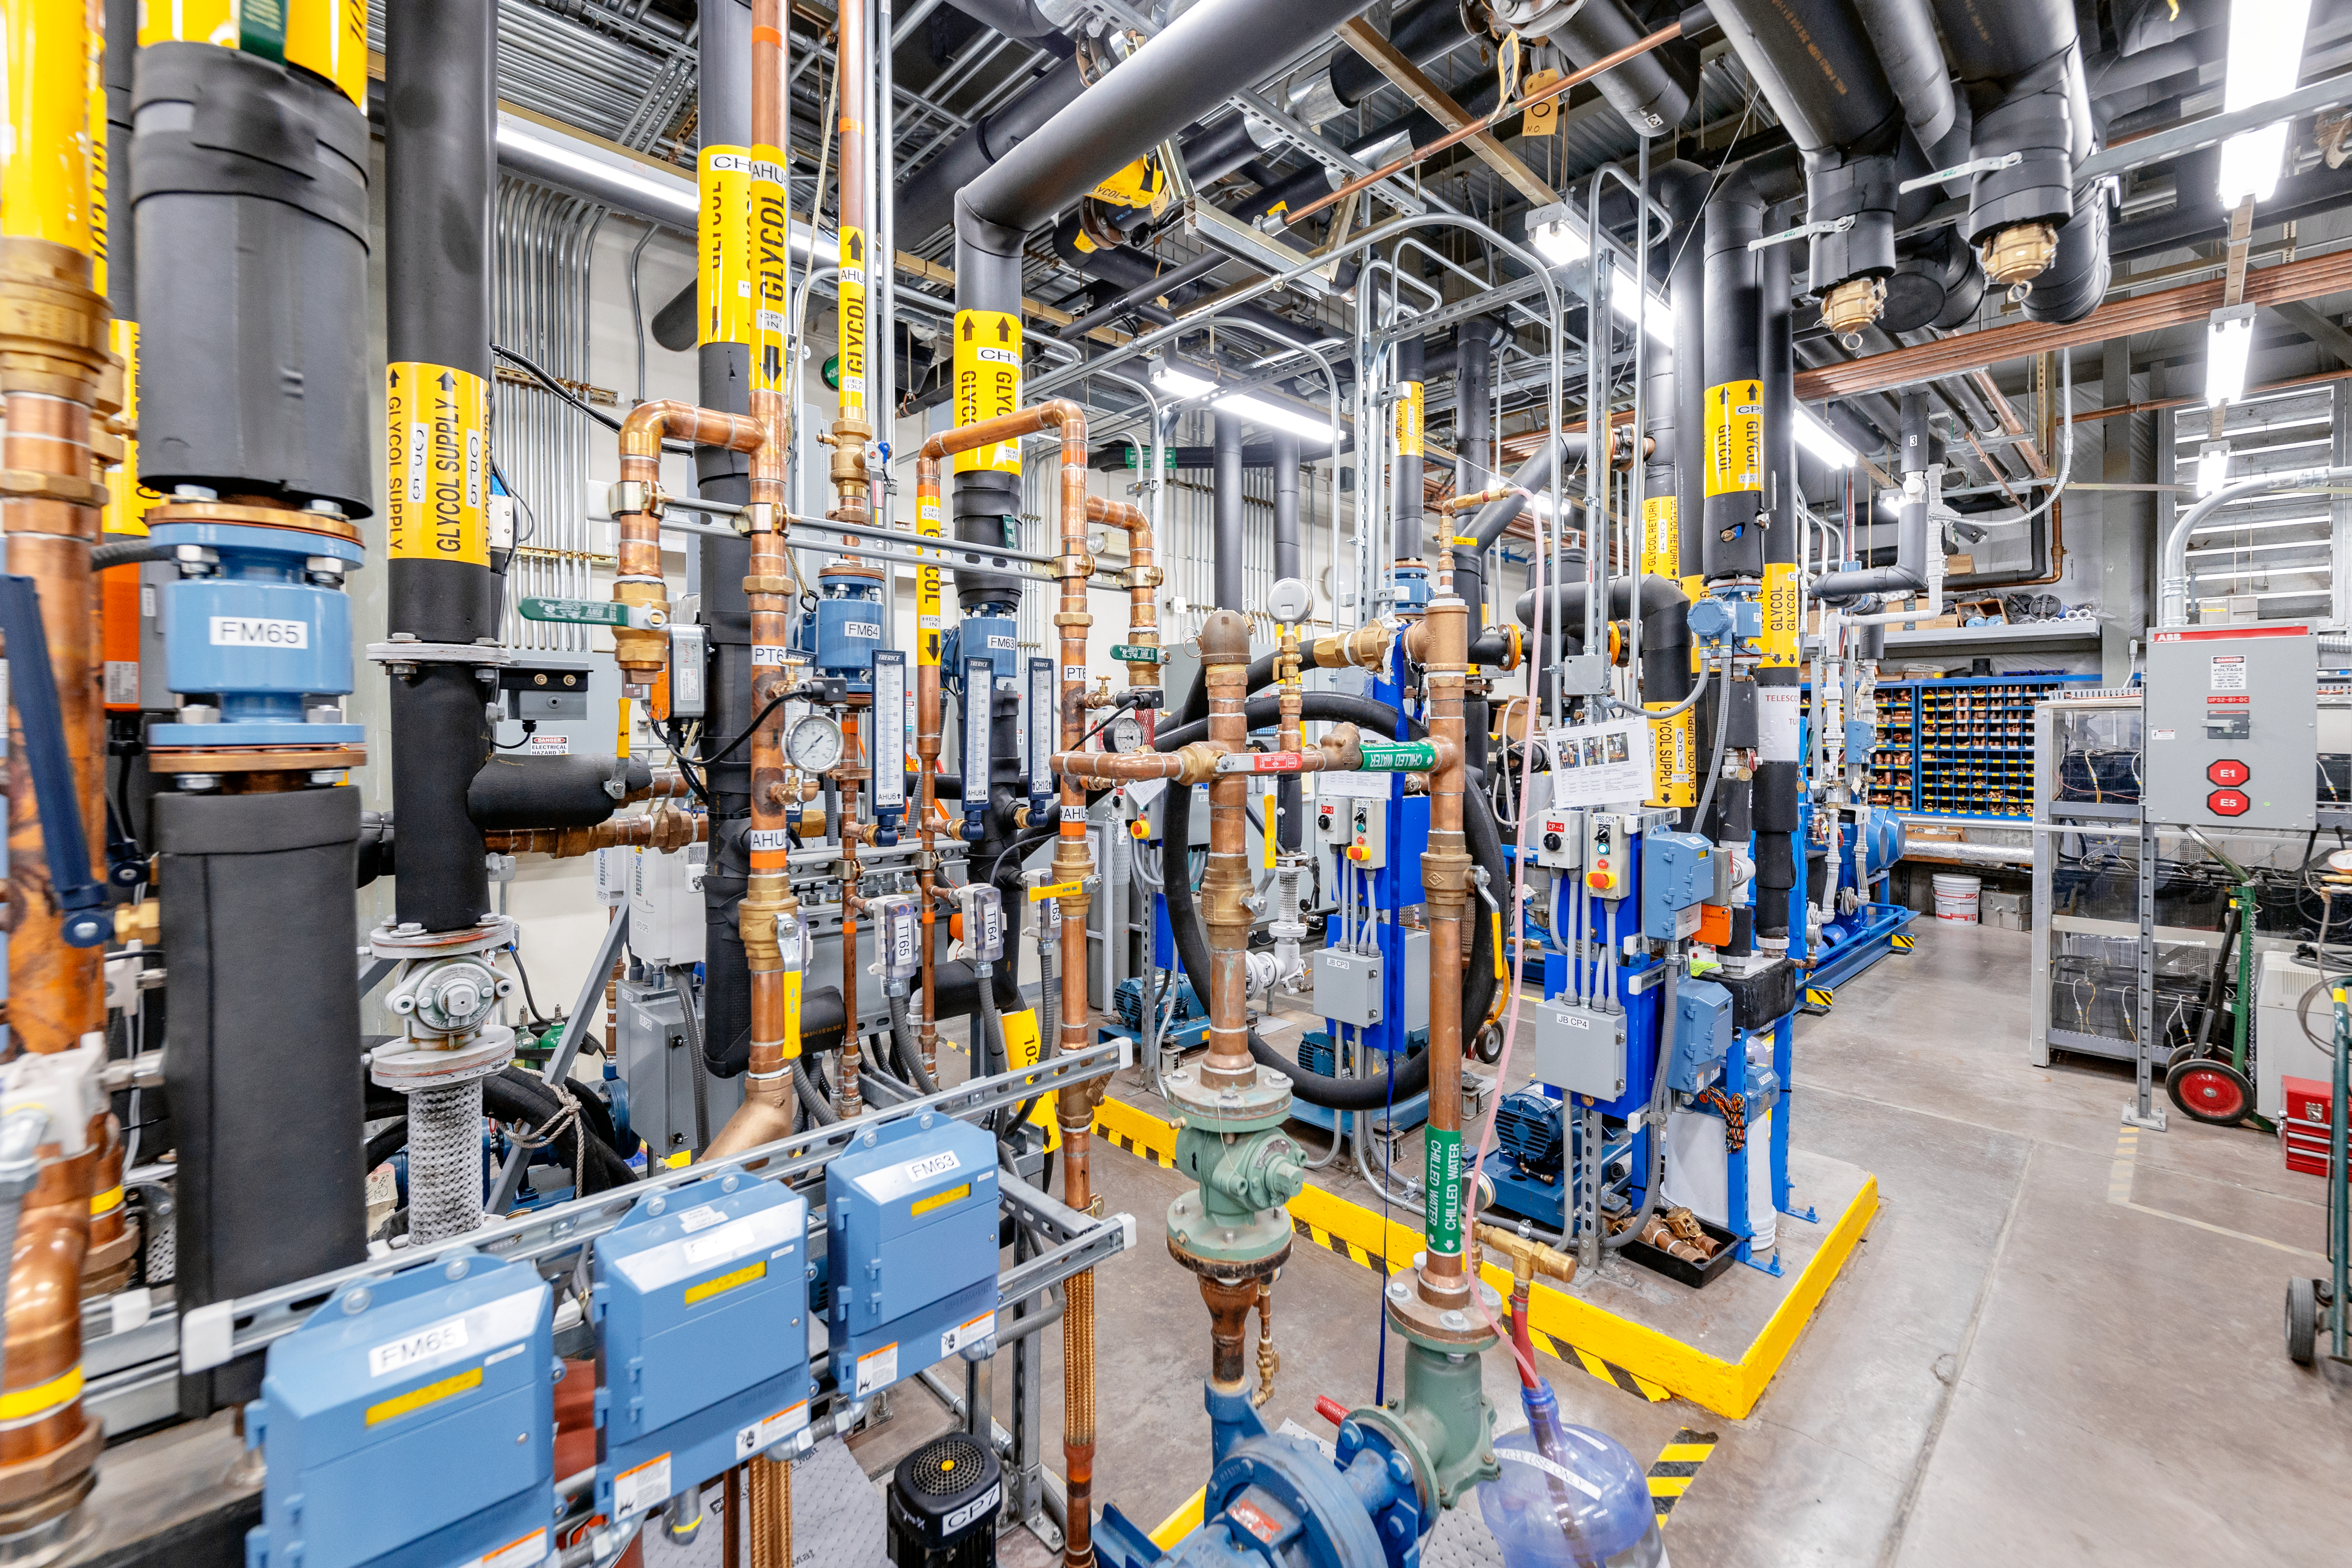

Gemini North Plant/Utility Room

The plant/utility room at Gemini North on Maunakea in Hawai‘i.

Credit: International Gemini Observatory/NOIRLab/NSF/AURA/ T. Slovinský